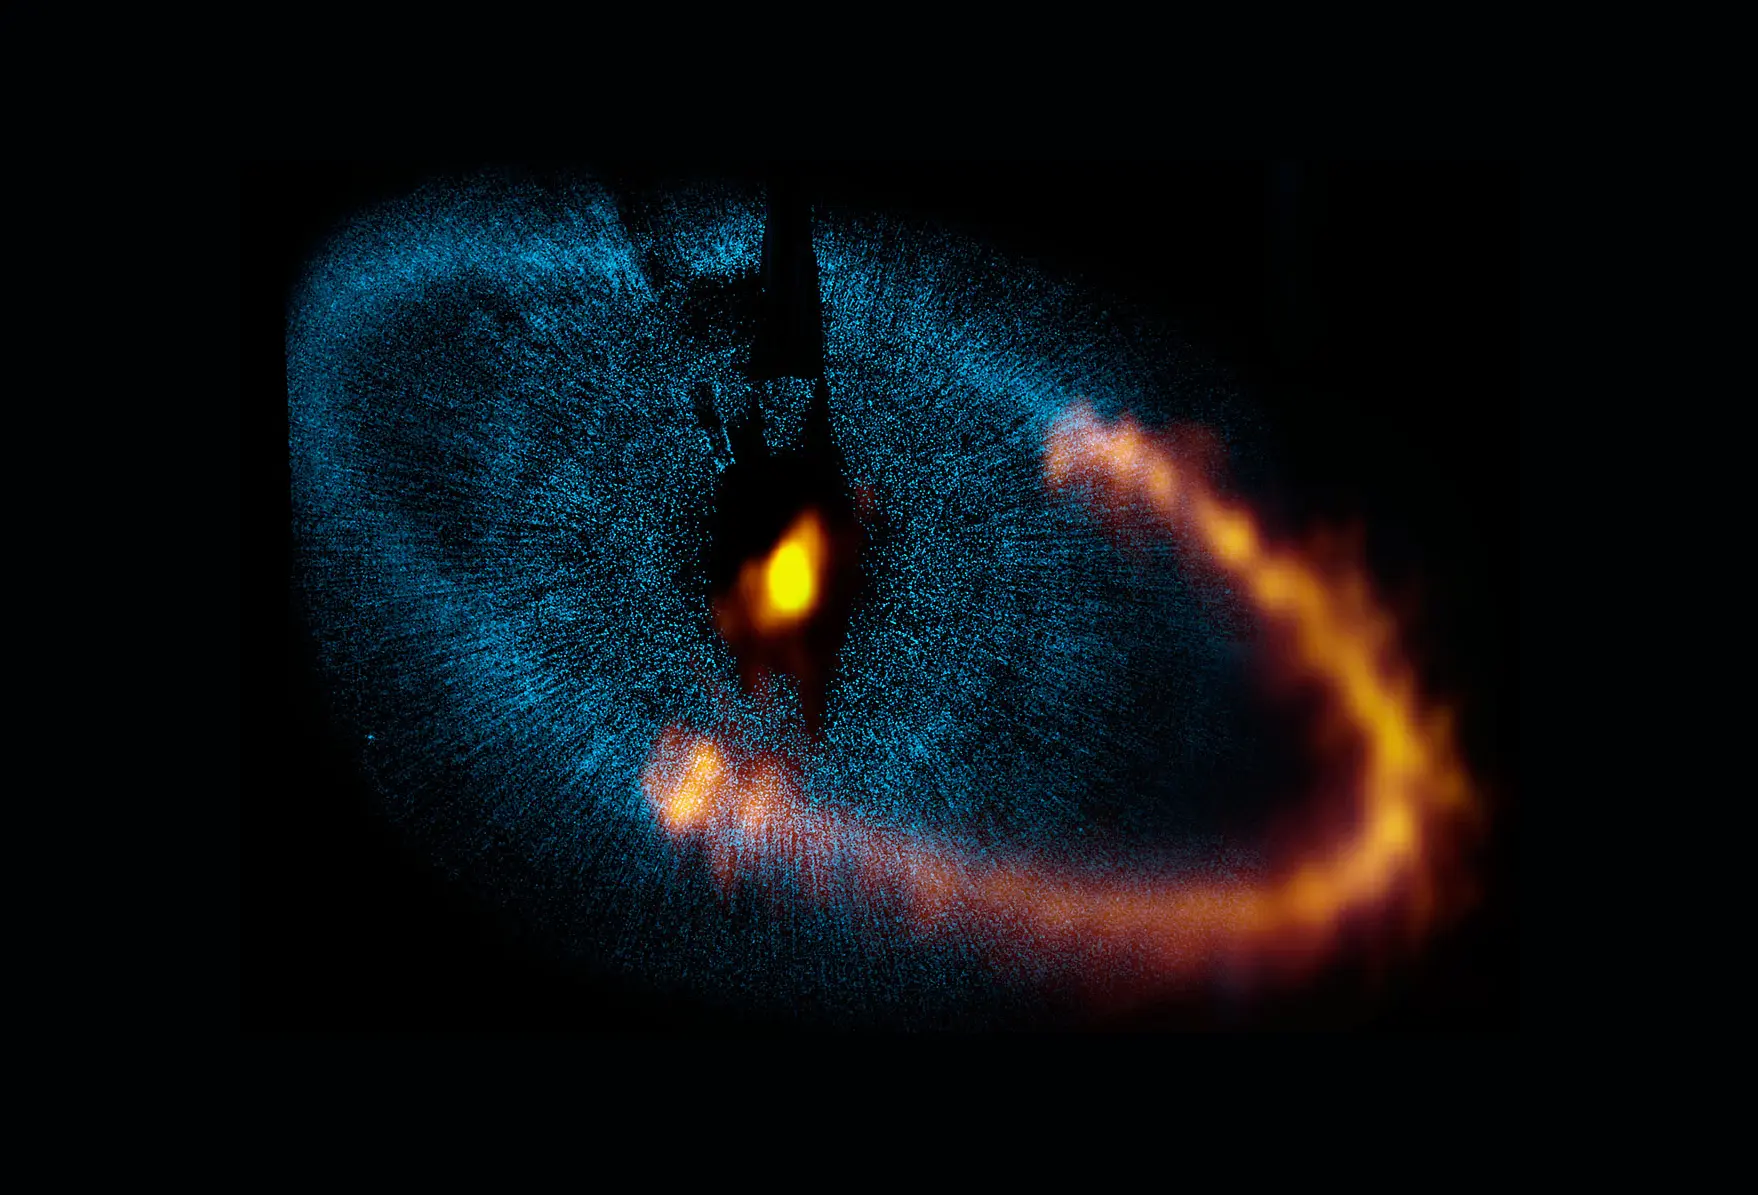

Fomalhaut

This view shows a new picture of the dust ring around the bright star Fomalhaut from the Atacama Large Millimeter/submillimeter Array (ALMA). The underlying blue picture shows an earlier picture obtained by the NASA/ESA Hubble Space Telescope. The new ALMA image has given astronomers a major breakthrough in understanding a nearby planetary system and provided valuable clues about how such systems form and evolve. Note that ALMA has so far only observed a part of the ring.

Credit: ALMA (ESO/NAOJ/NRAO)